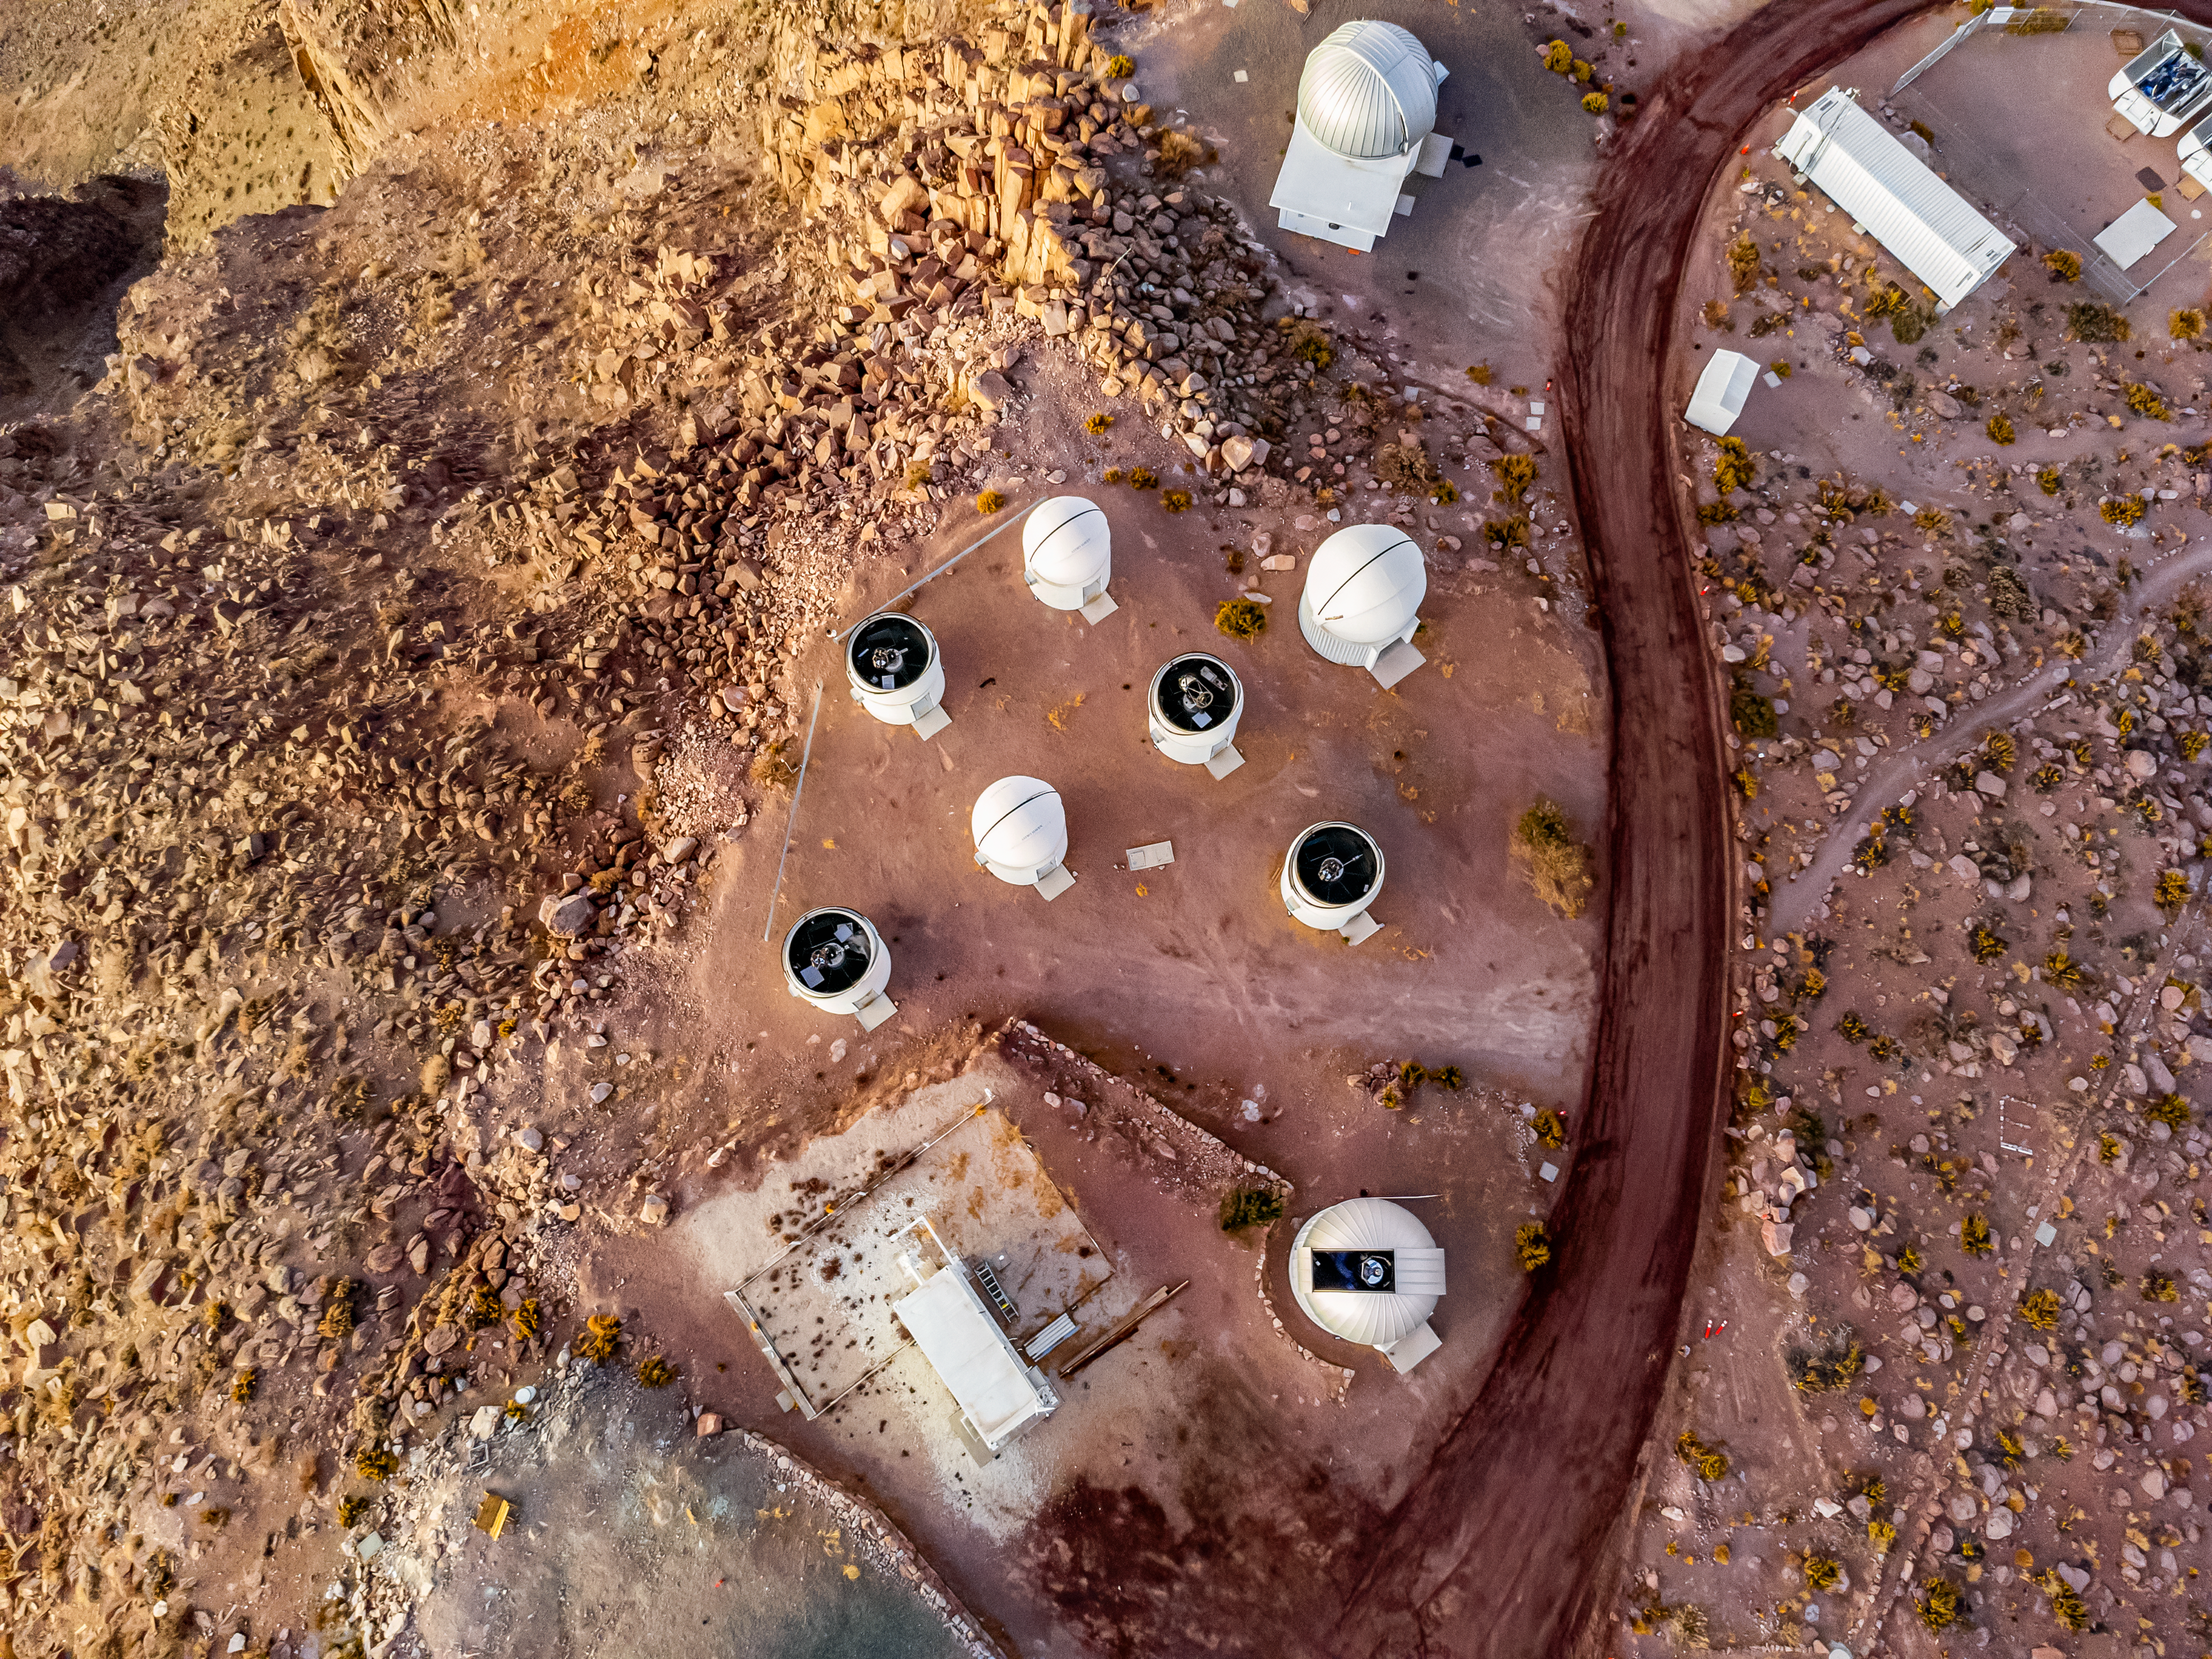

PROMPT Telescopes From Above

An aerial view of the Panchromatic Robotic Optical Monitoring and Polarimetry Telescopes (PROMPT) at Cerro Tololo Inter-American Observatory.

Credit: CTIO/NOIRLab/NSF/AURA